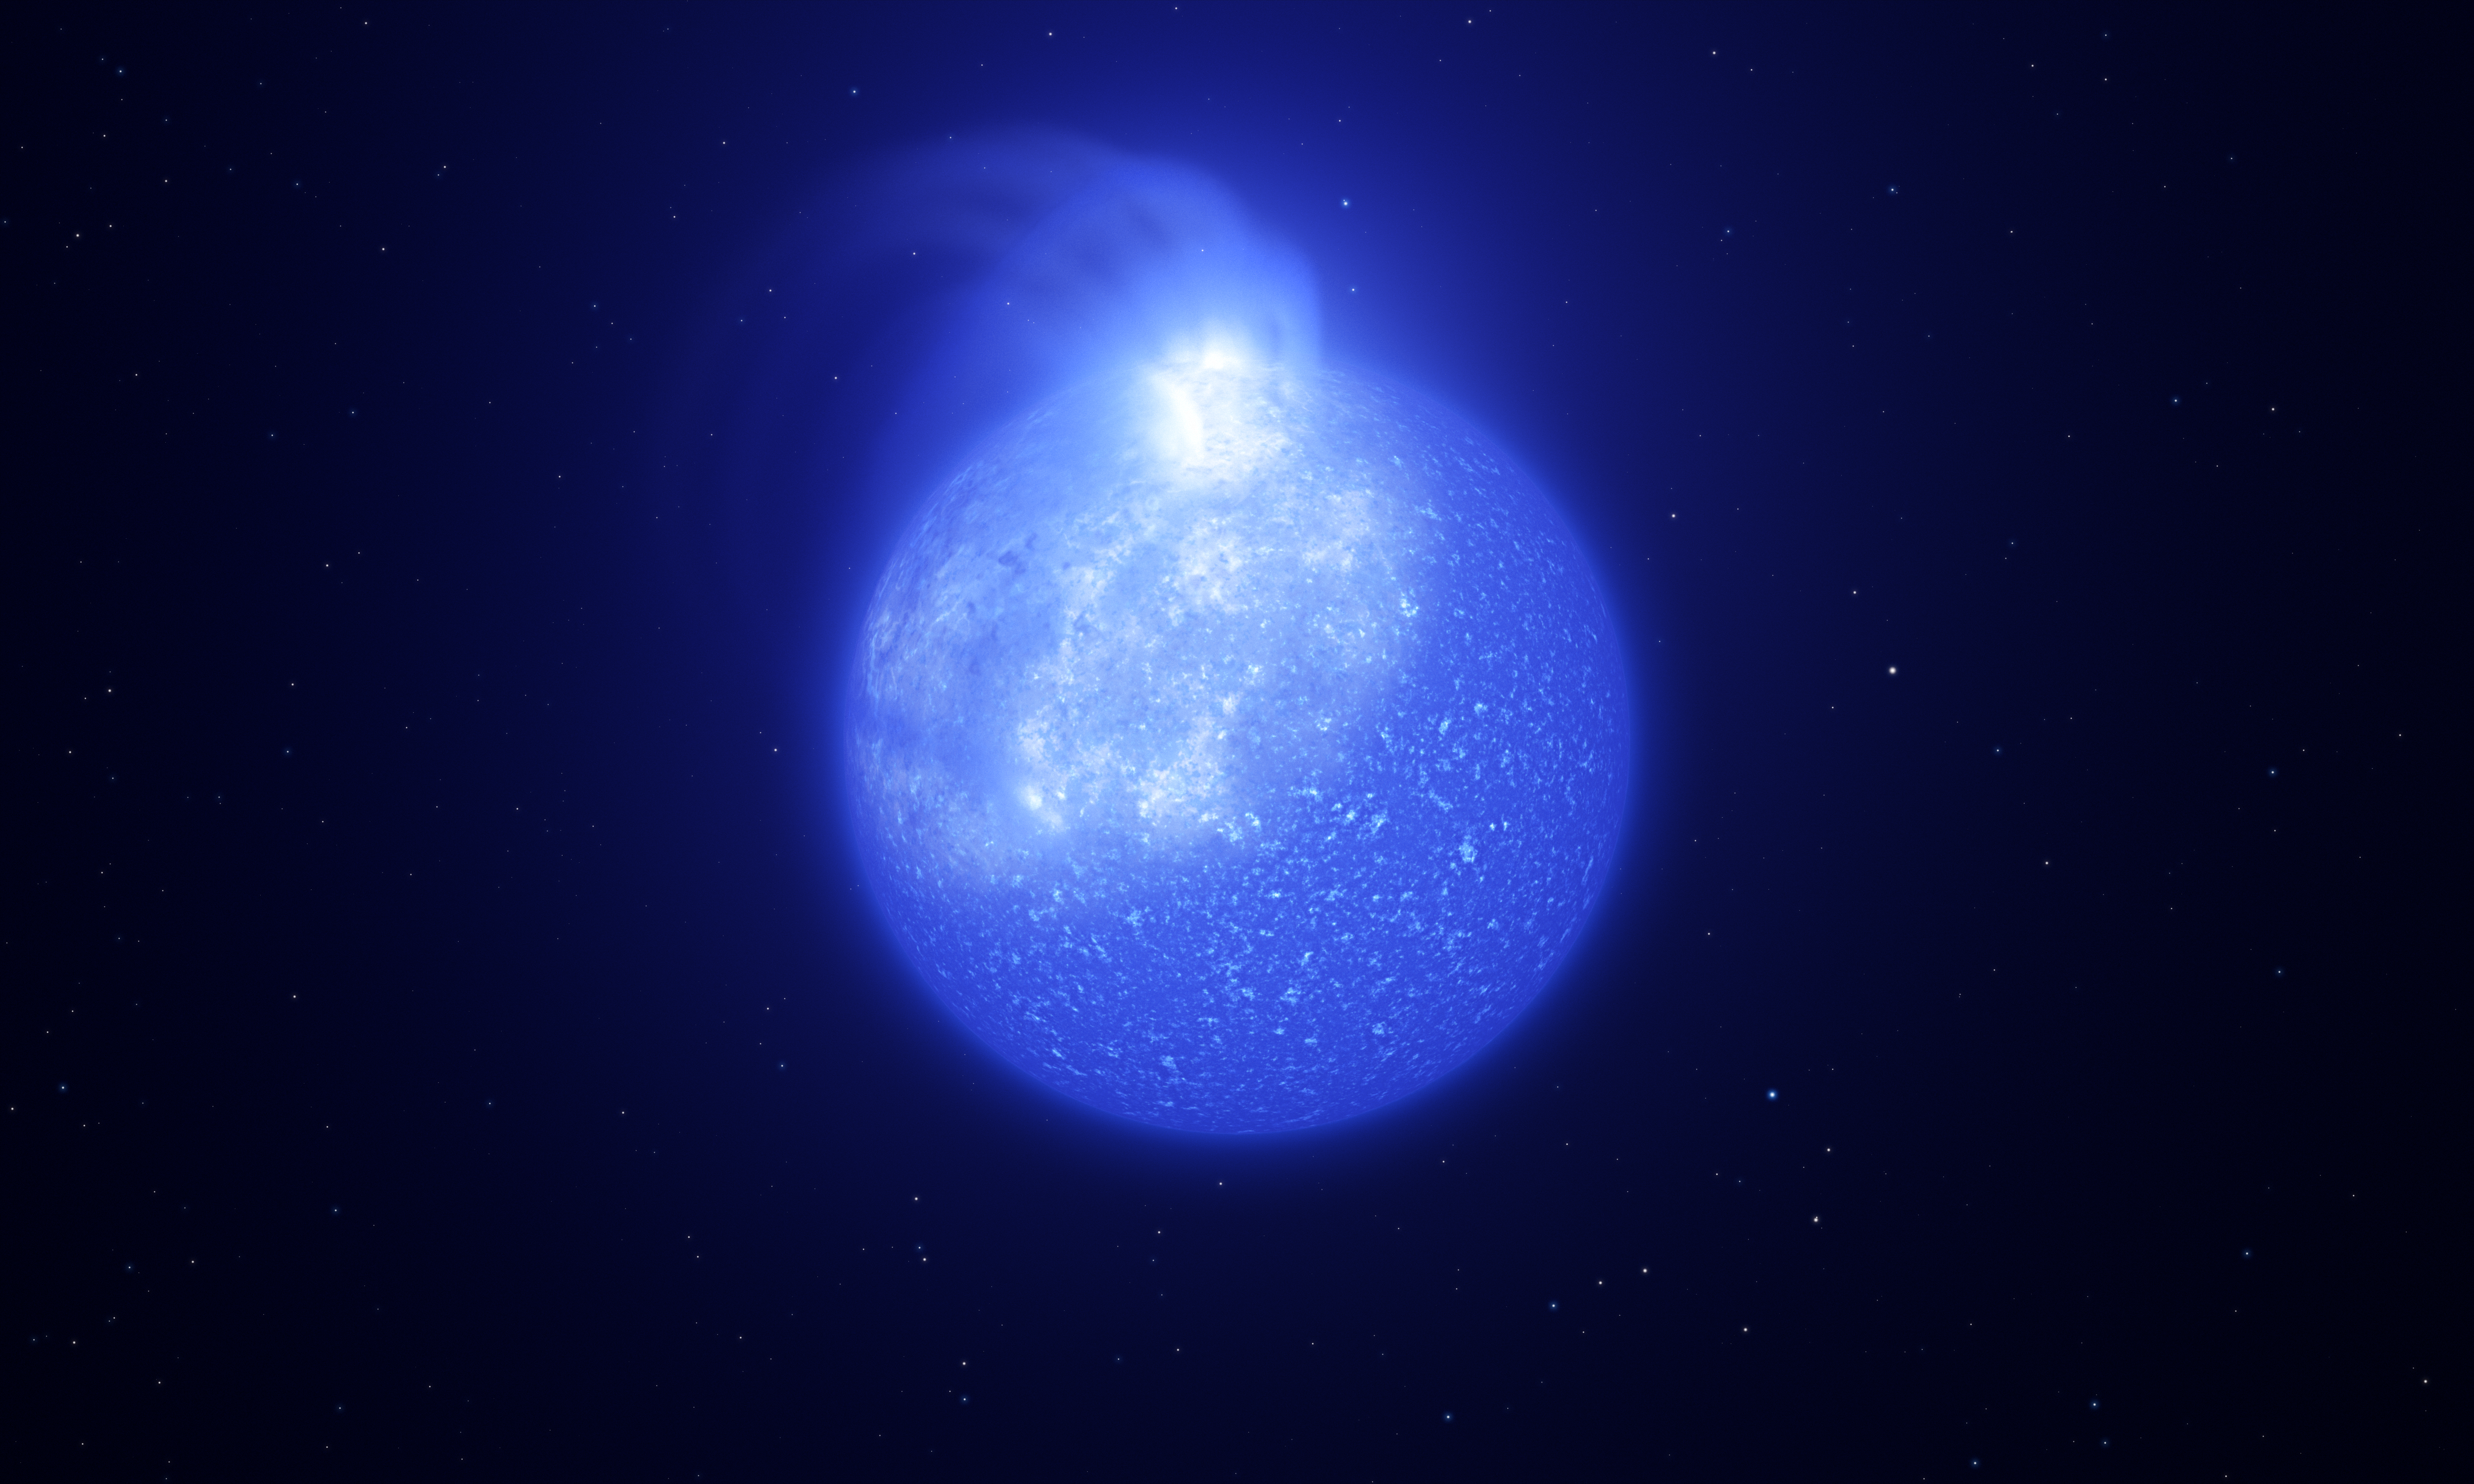

Artist’s impression of star plagued by giant magnetic spot

Astronomers using ESO telescopes have discovered giant spots on the surface of extremely hot stars hidden in stellar clusters, called extreme horizontal branch stars. This image shows an artist’s impression of what one of these stars, and its giant whitish spot, might look like. The spot is bright, takes up a quarter of the star’s surface and is caused by magnetic fields. As the star rotates, the spot on its surface comes and goes, causing visible changes in brightness.

Credit: ESO/L. Calçada, INAF-Padua/S. Zaggia